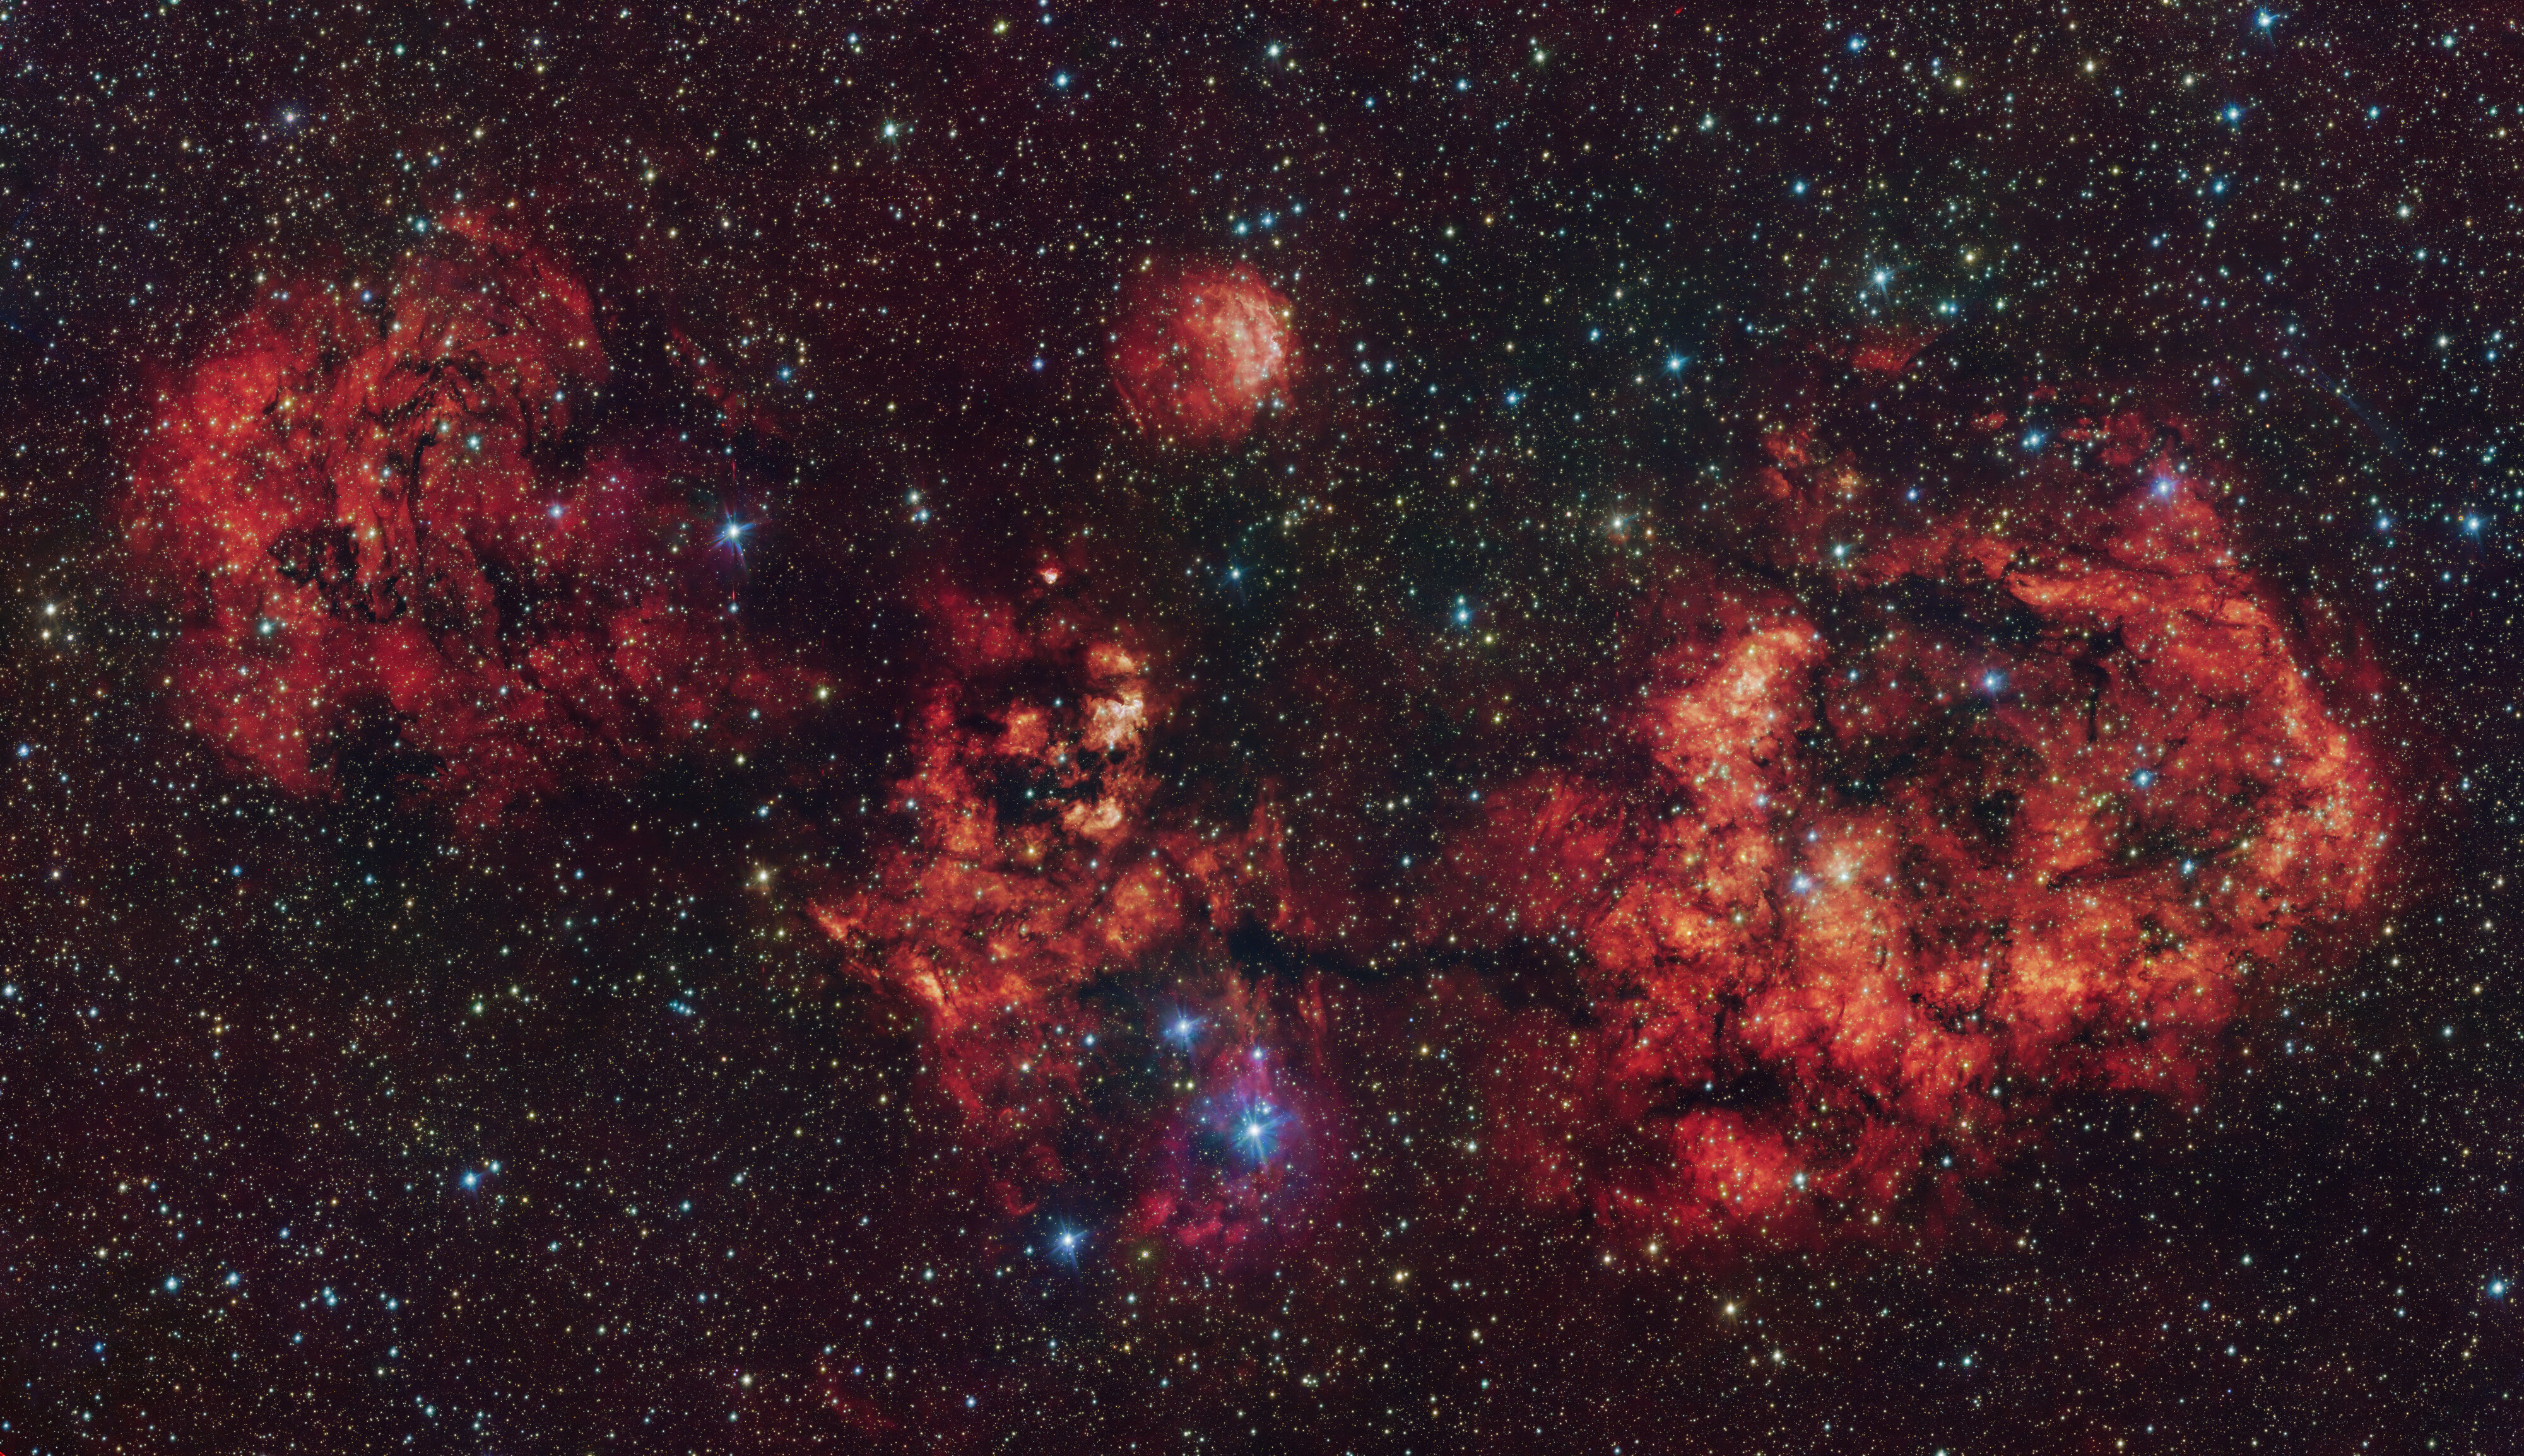

The RCW 94/95 nebulae in visible and infrared light

This image shows a cloud of gas and dust, shaped like a cosmic bat. The image was obtained mostly in visible light with the VLT Survey Telescope (VST), hosted at ESO’s Paranal Observatory in Chile. The intense red glow comes from hydrogen atoms ionised by the intense radiation of young stars within the cloud. The image also includes additional infrared data captured by ESO’s Visible and Infrared Survey Telescope for Astronomy (VISTA), also at Paranal.

The most prominent clouds here are RCW 94, which represents the right wing of the bat, and RCW 95, which forms the body, while the other parts of the bat have no official designation.

Credit: ESO/VPHAS+ team/VVV team